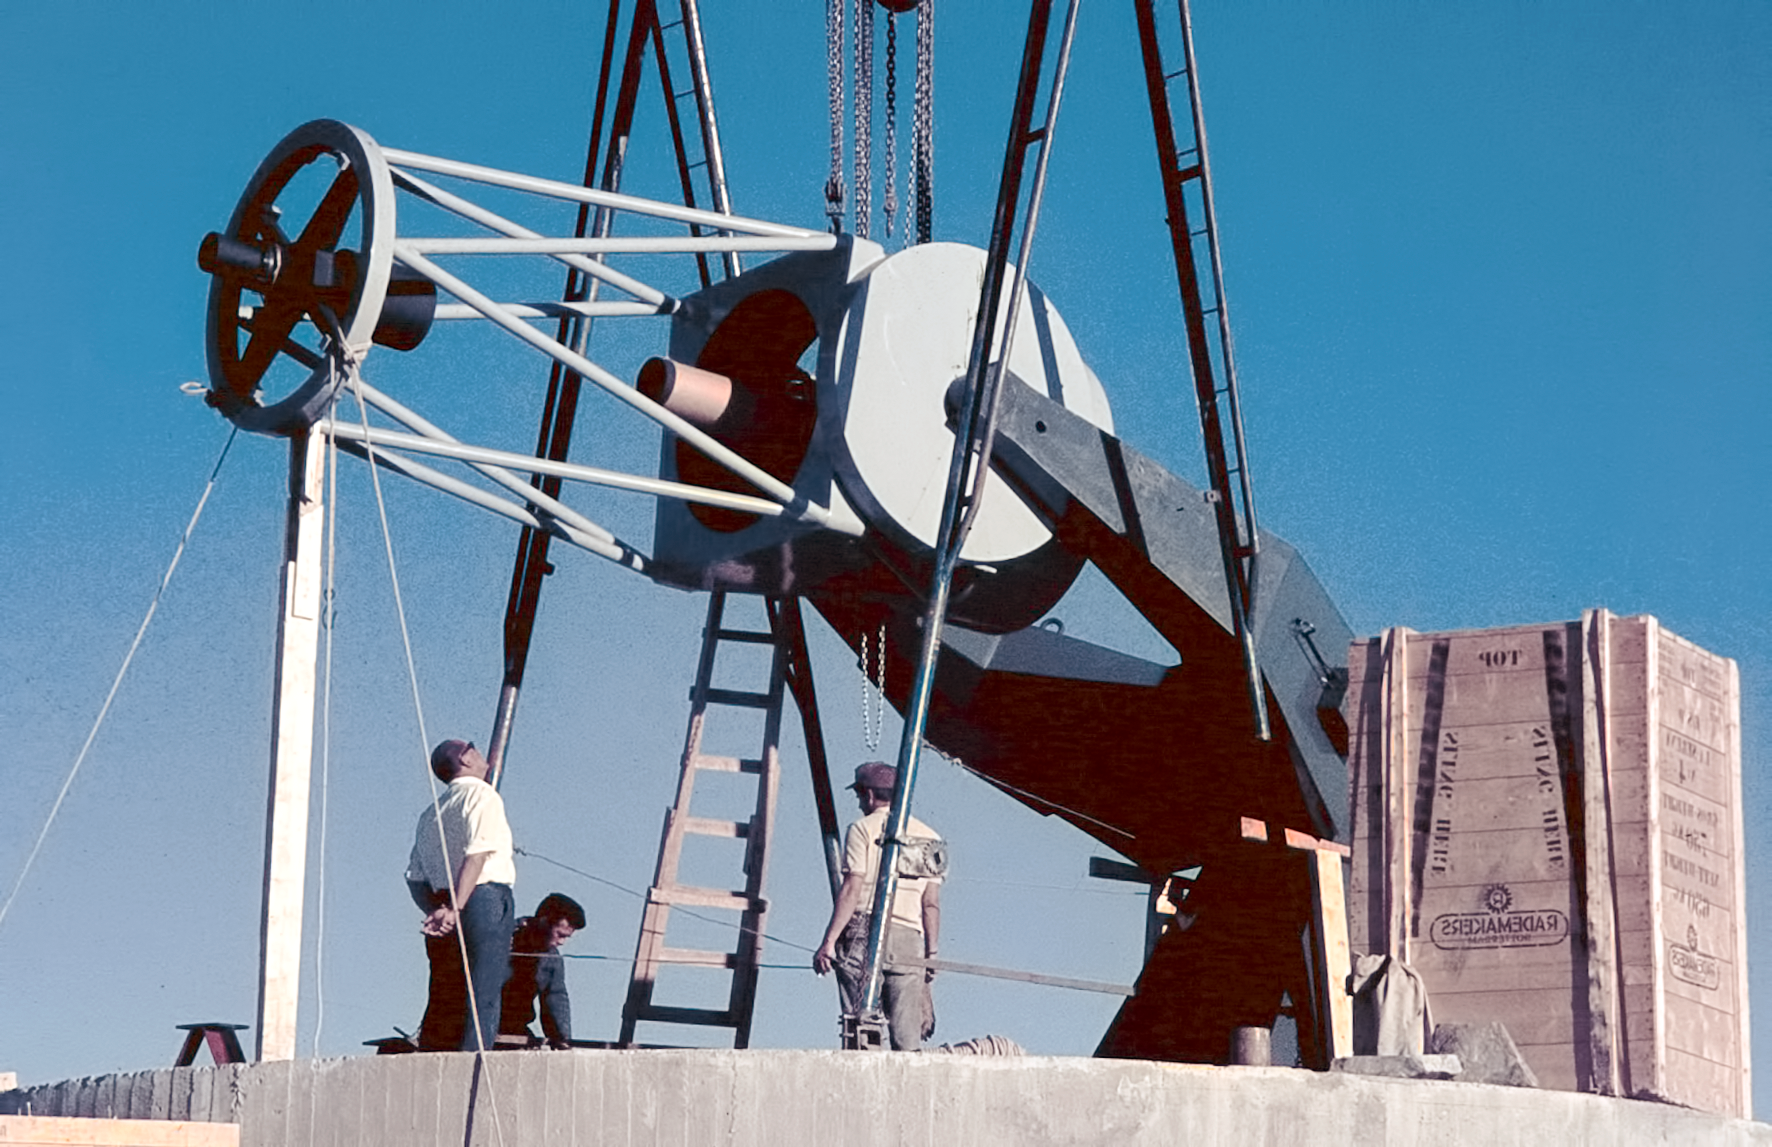

Assembling the ESO 1-metre telescope

Photo of the assembly of the ESO 1-metre telescope after its arrival at the new La Silla Observatory in Chile in the late 1960’s. The La Silla Observatory has since become one of the premier ground-based observatories in the world.

Credit: ESO/J.Doornenbal